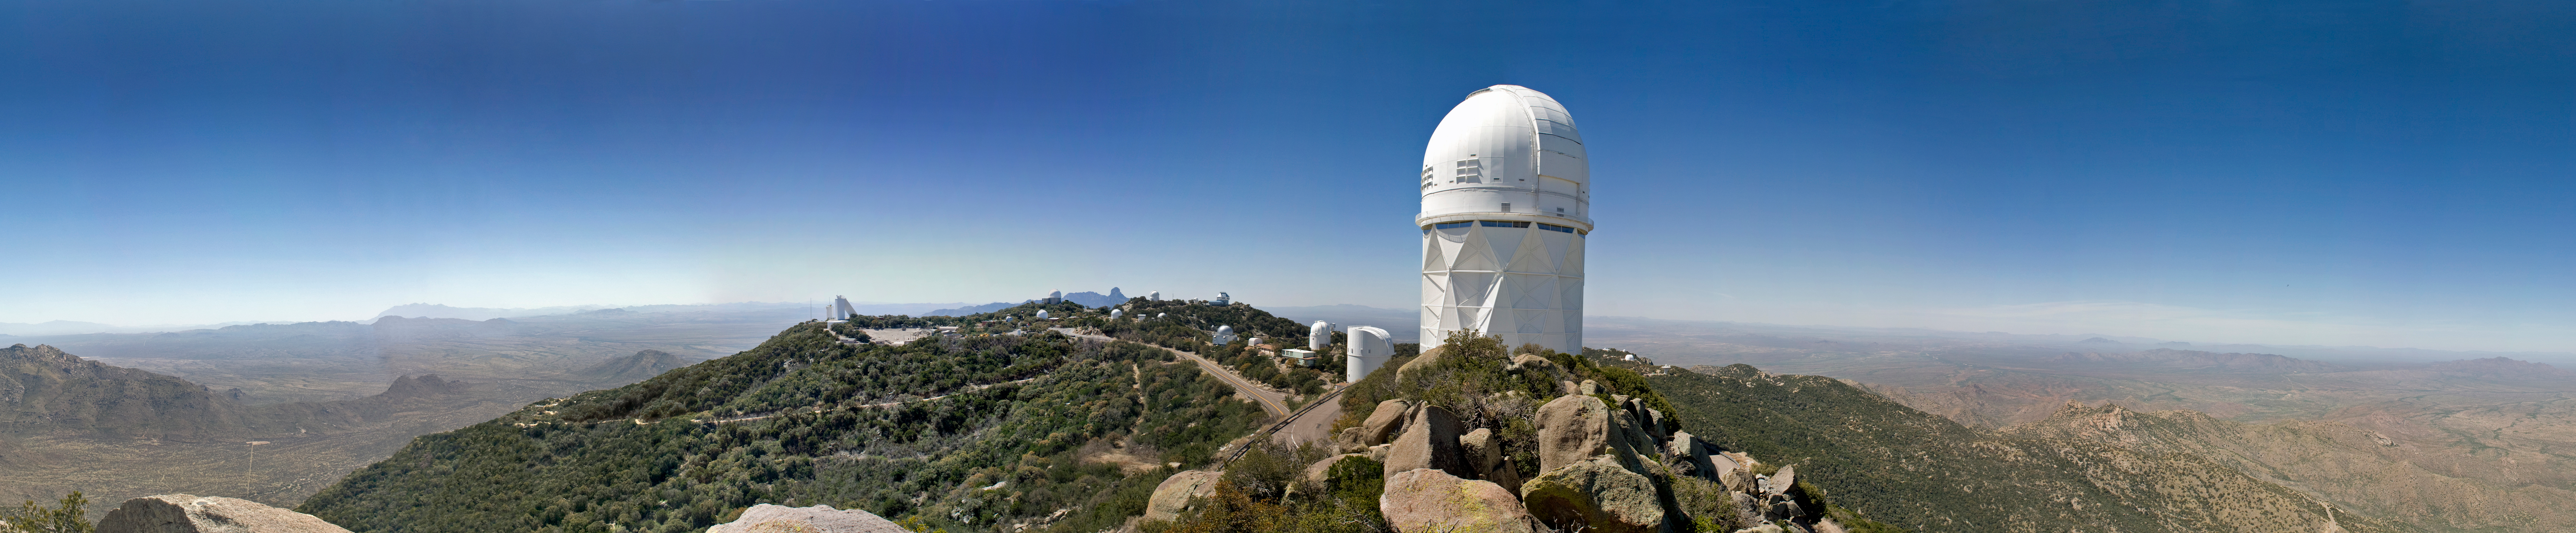

Panoramic view of Kitt Peak

Panoramic view of Kitt Peak taken from the weather station, April of 2008.

Credit: P. Marenfeld (NOIRLab/NSF/AURA)